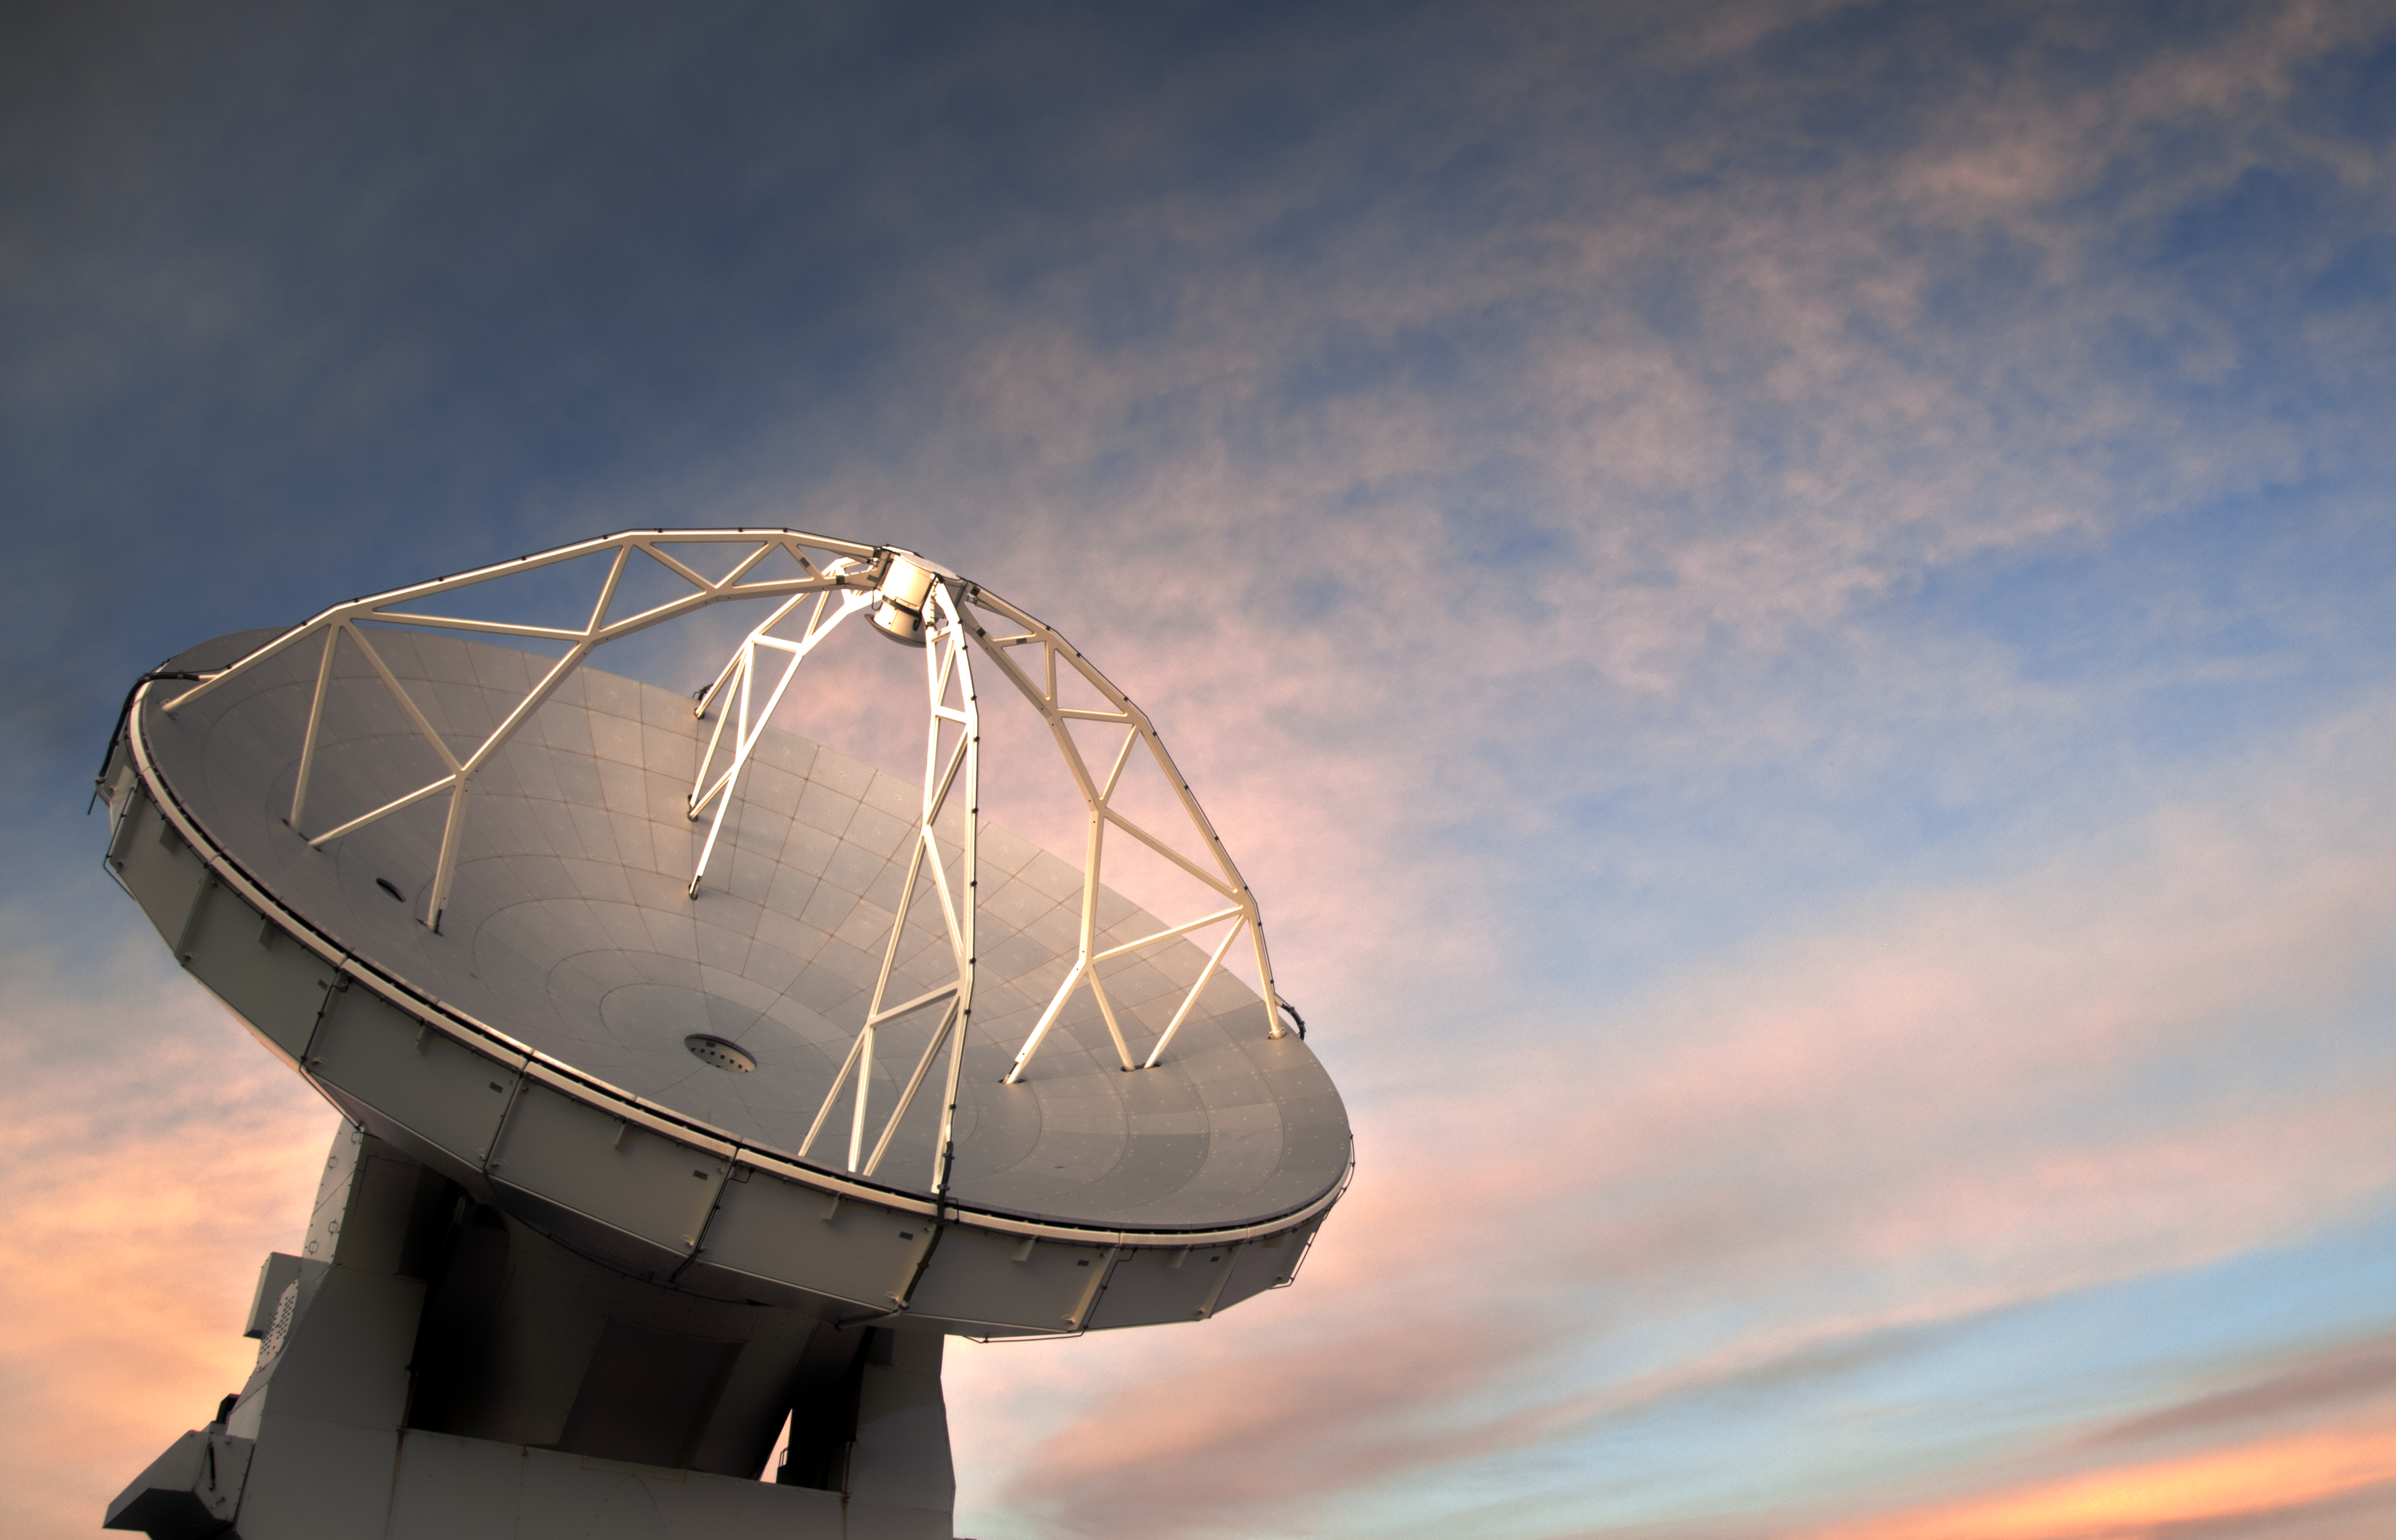

ALMA antenna against cloudy sunset

This image from ESO Photo Ambassador Sergio Otarola Lanio shows one of the 66 ALMA antennas against the backdrop of a rare cloudy sky above the Chajnantor plateau in the Chilean Andes.

The Atacama Large Millimeter/submillimeter Array (ALMA) is a state-of-the-art telescope to study light from some of the coldest objects in the Universe. This light has wavelengths of around a millimetre, between infrared light and radio waves, and is therefore known as millimetre and submillimetre radiation.

Credit: S. Otarola/ESO